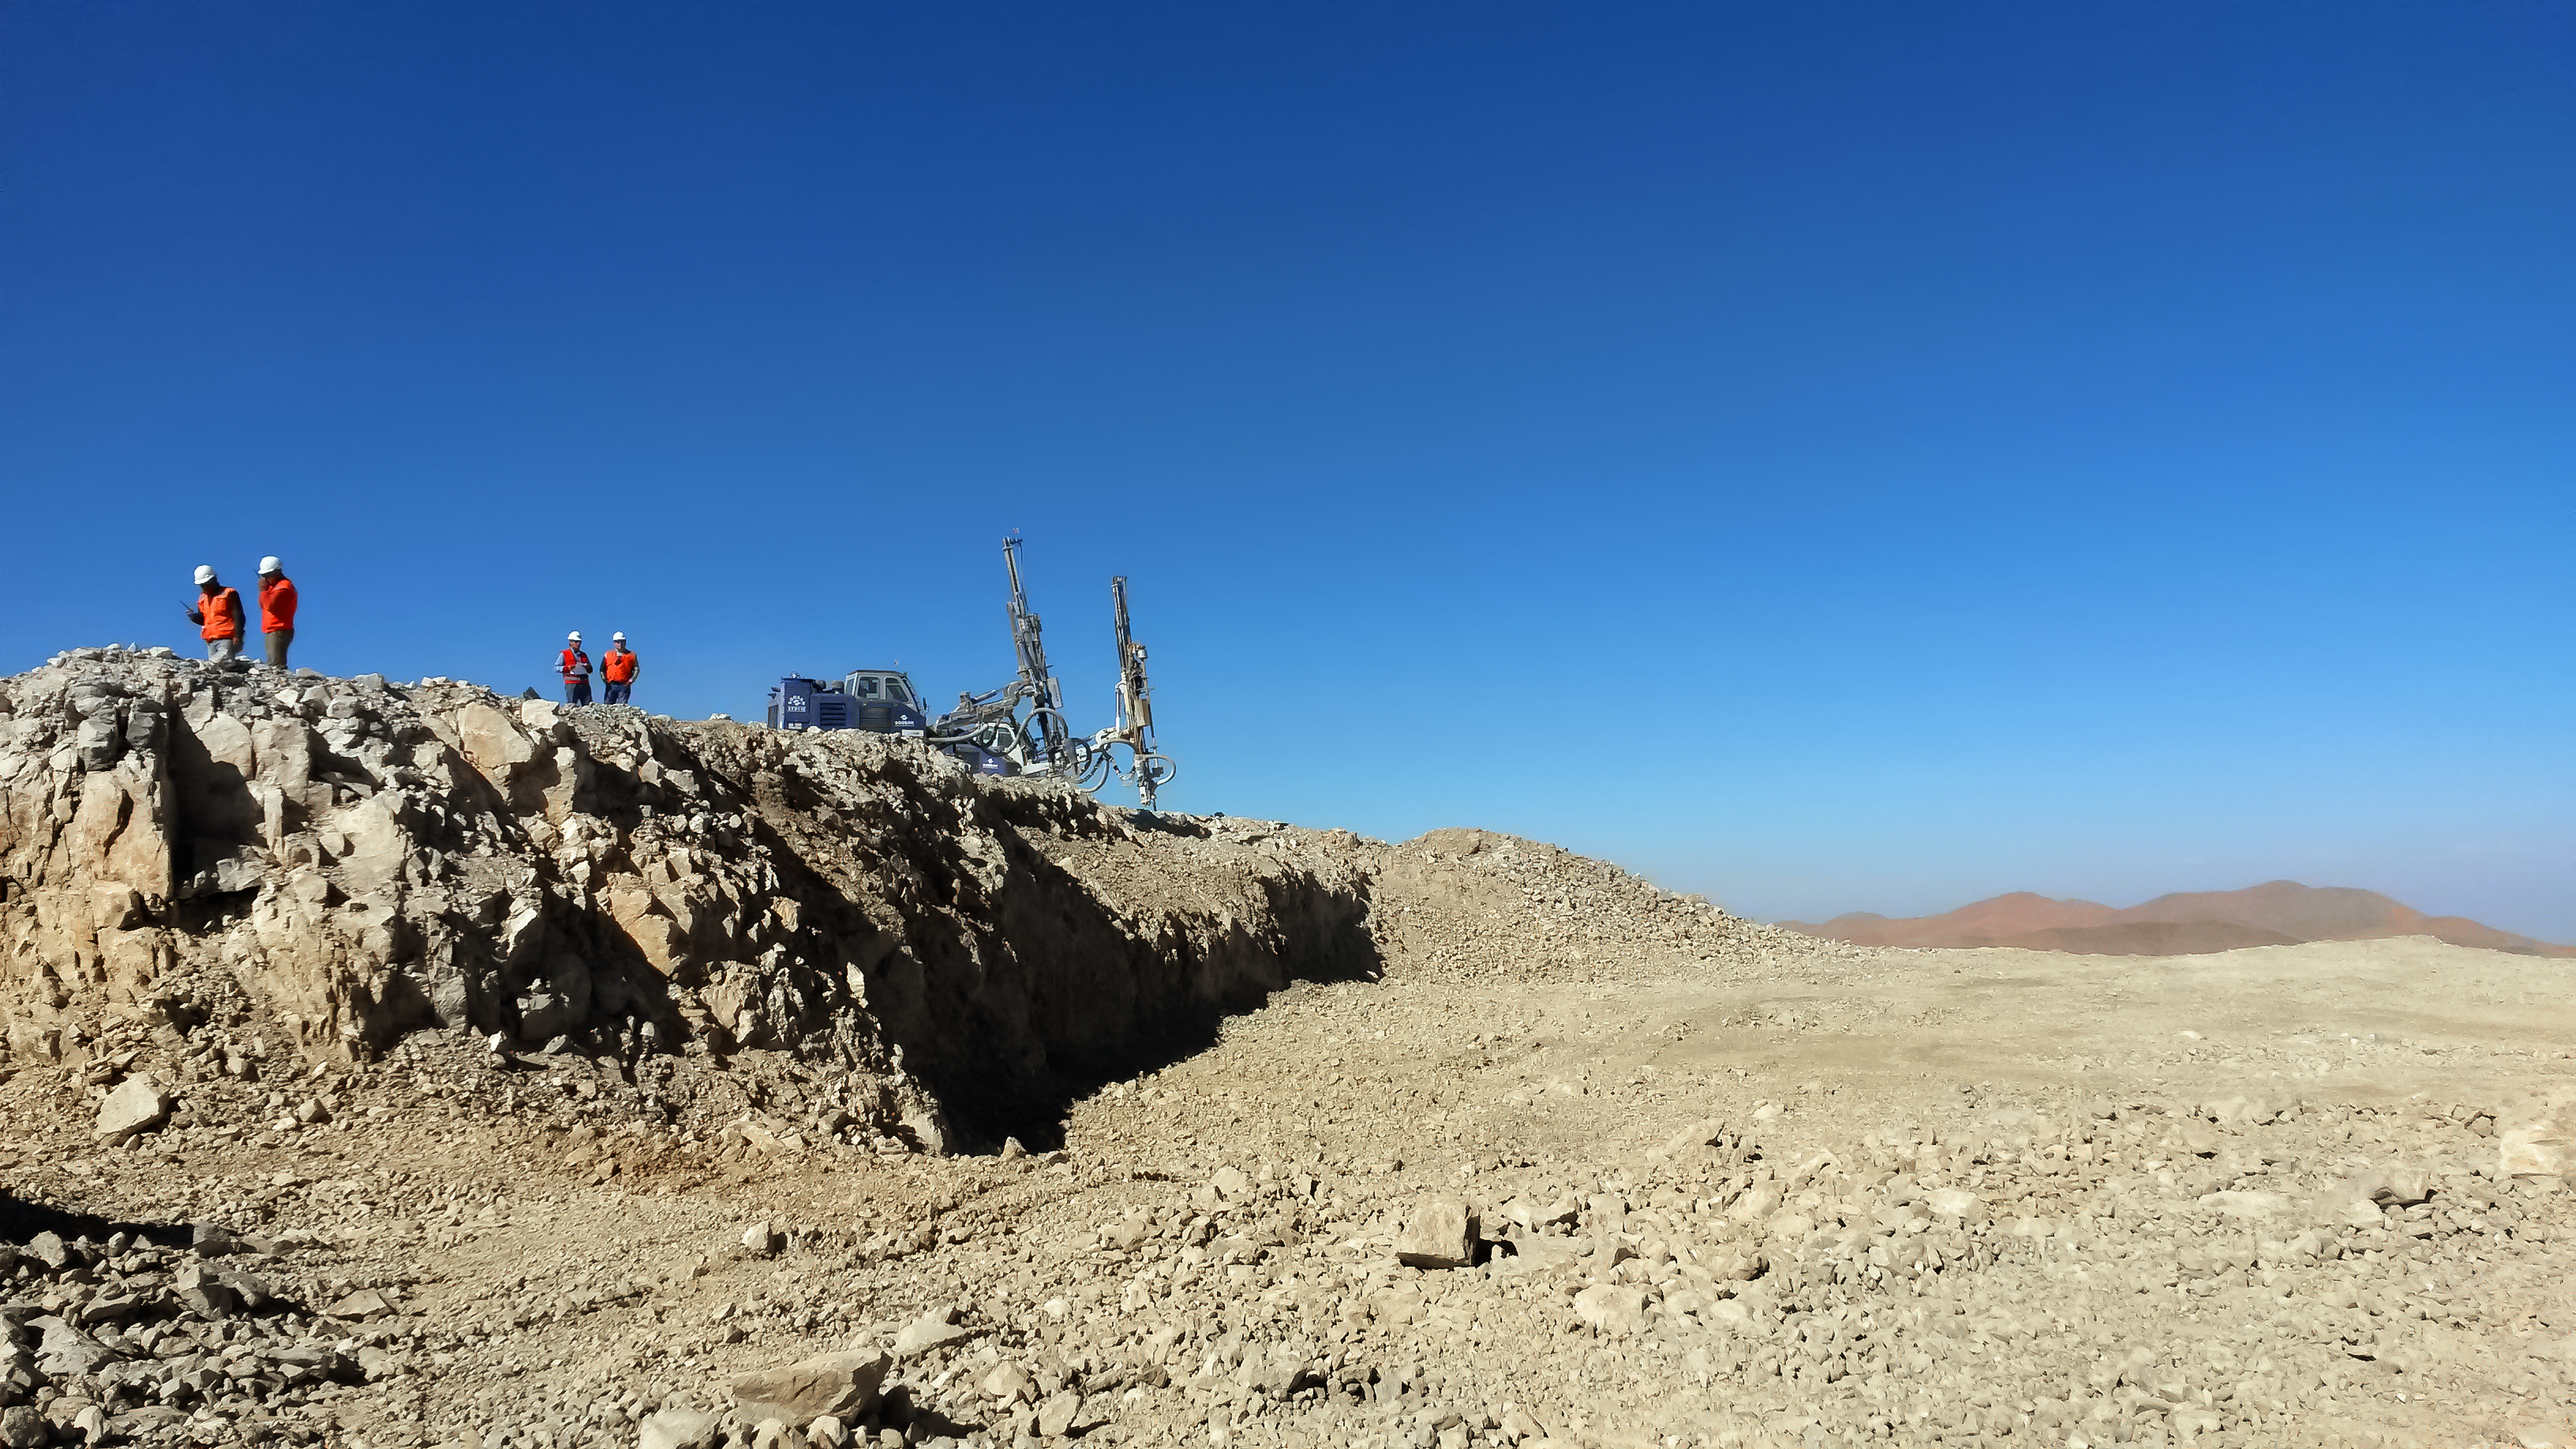

The ELT's developing plaform

A team of workers stand atop Cerro Armazones and below the azure Chilean sky as work continues towards leveling the peak of the mountain to make way for the ELT telescope.

Credit: ESO/S. Rivera